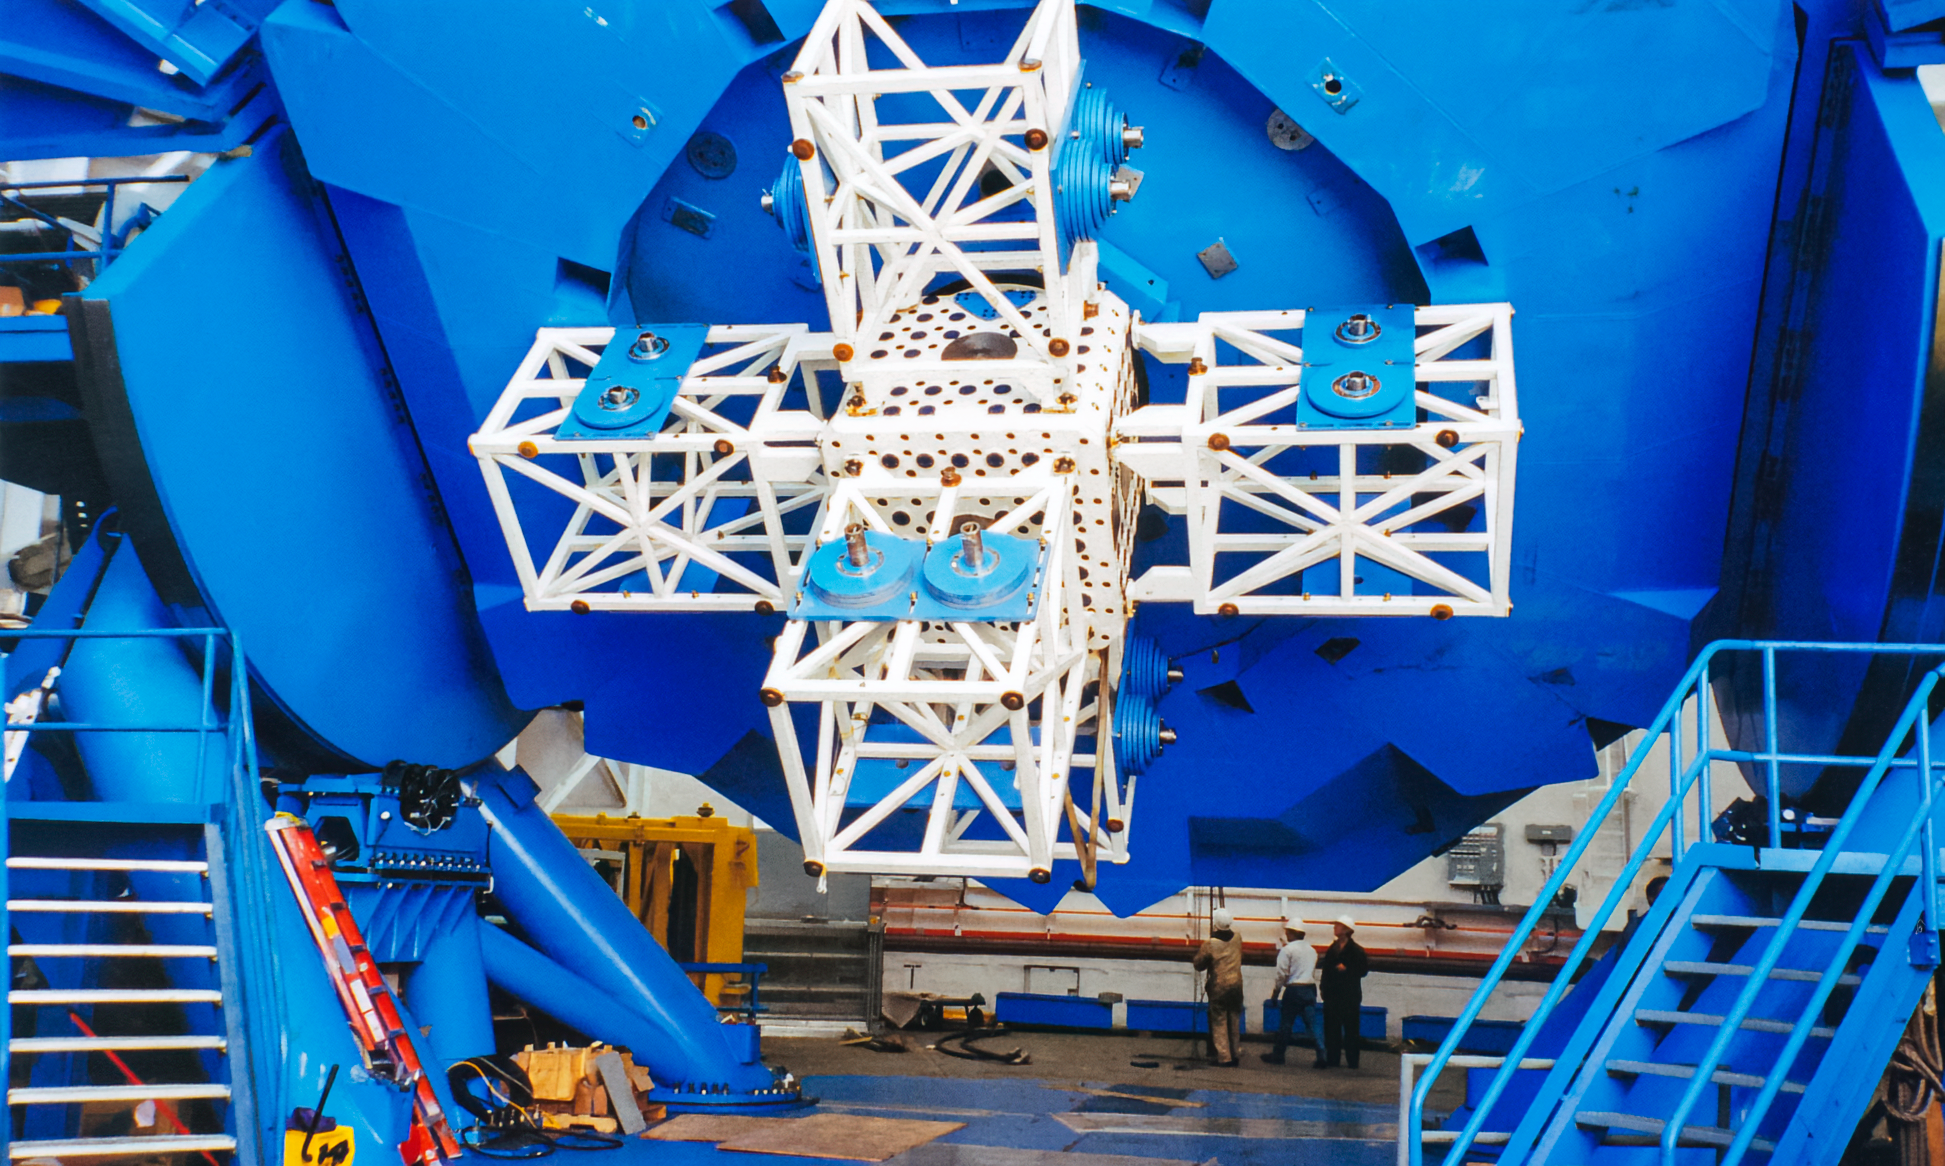

Gemini Work

Workers beneath one of the International Gemini Observatory telescopes in 1999.

Credit: International Gemini Observatory/NOIRLab/NSF/AURA